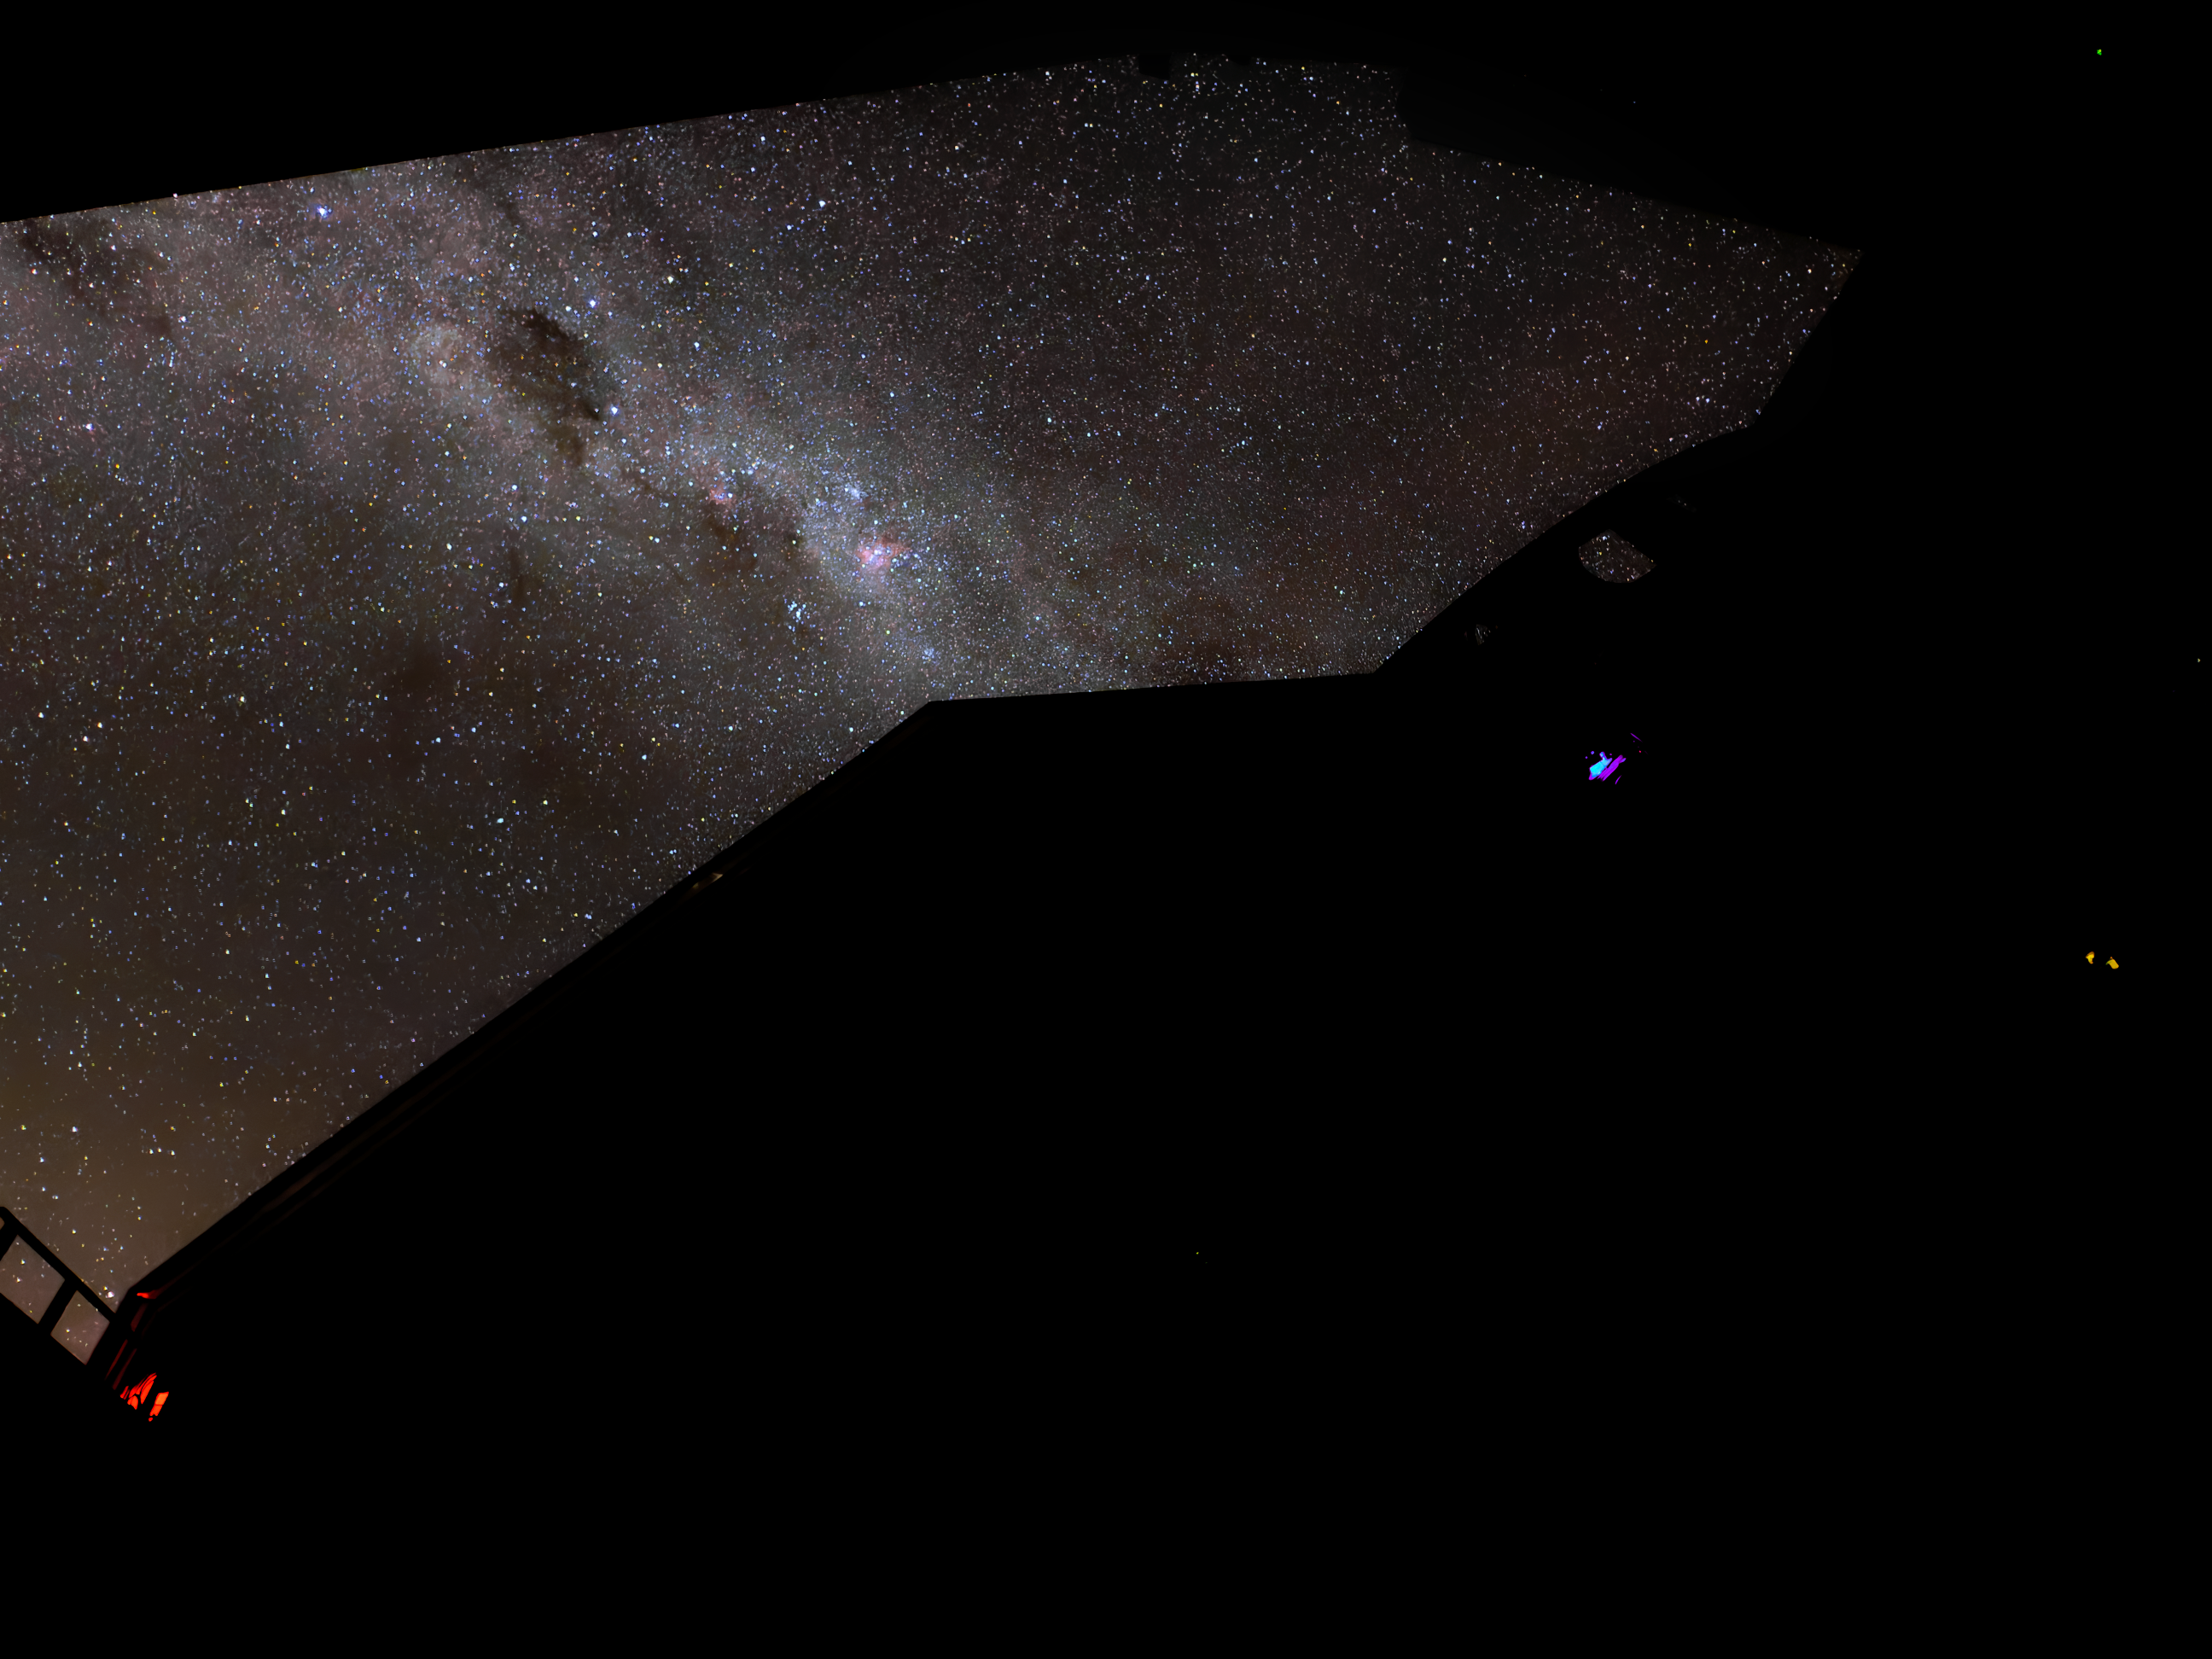

A Window to the Stars

The night sky dazzles through the open dome of NSF–DOE Vera C. Rubin Observatory.

Credit: RubinObs/NSF/DOE/NOIRLab/SLAC/AURA/W. O'Mullane